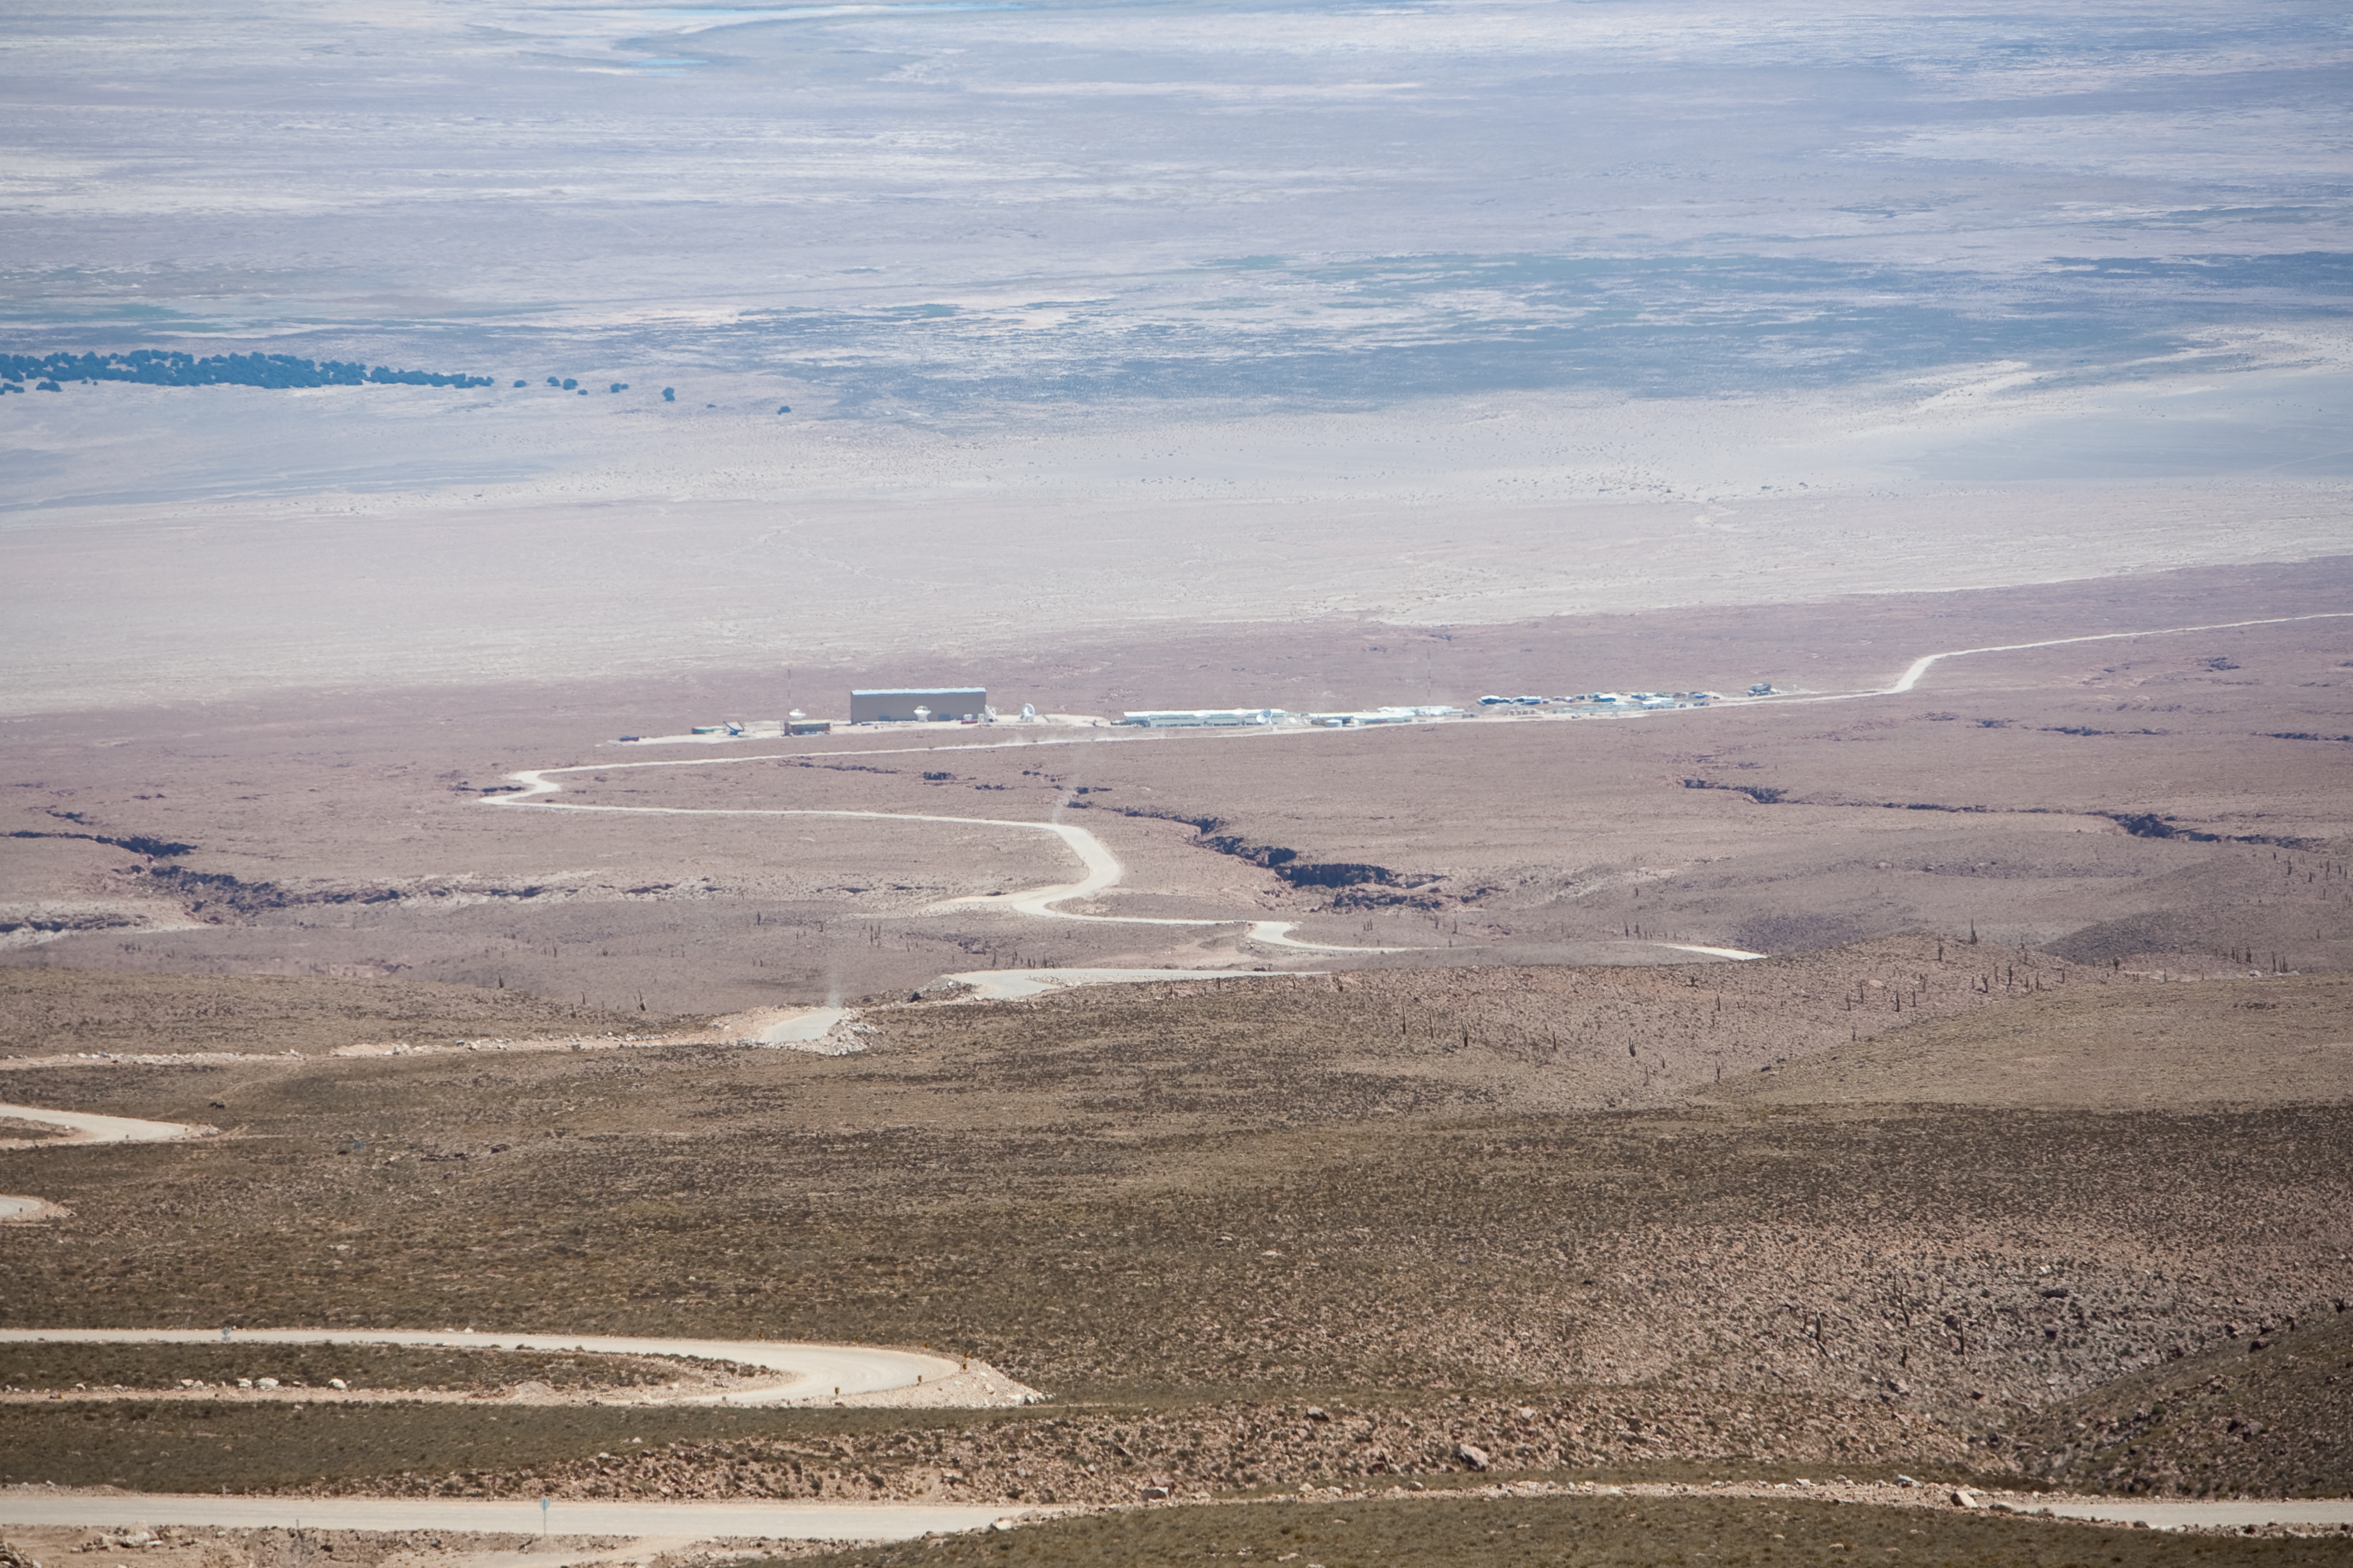

ALMA site

View from the access road down toward the ALMA Operational Support Facility during daylight. Image obtained in March 2009

Credit: ALMA (ESO/NAOJ/NRAO)